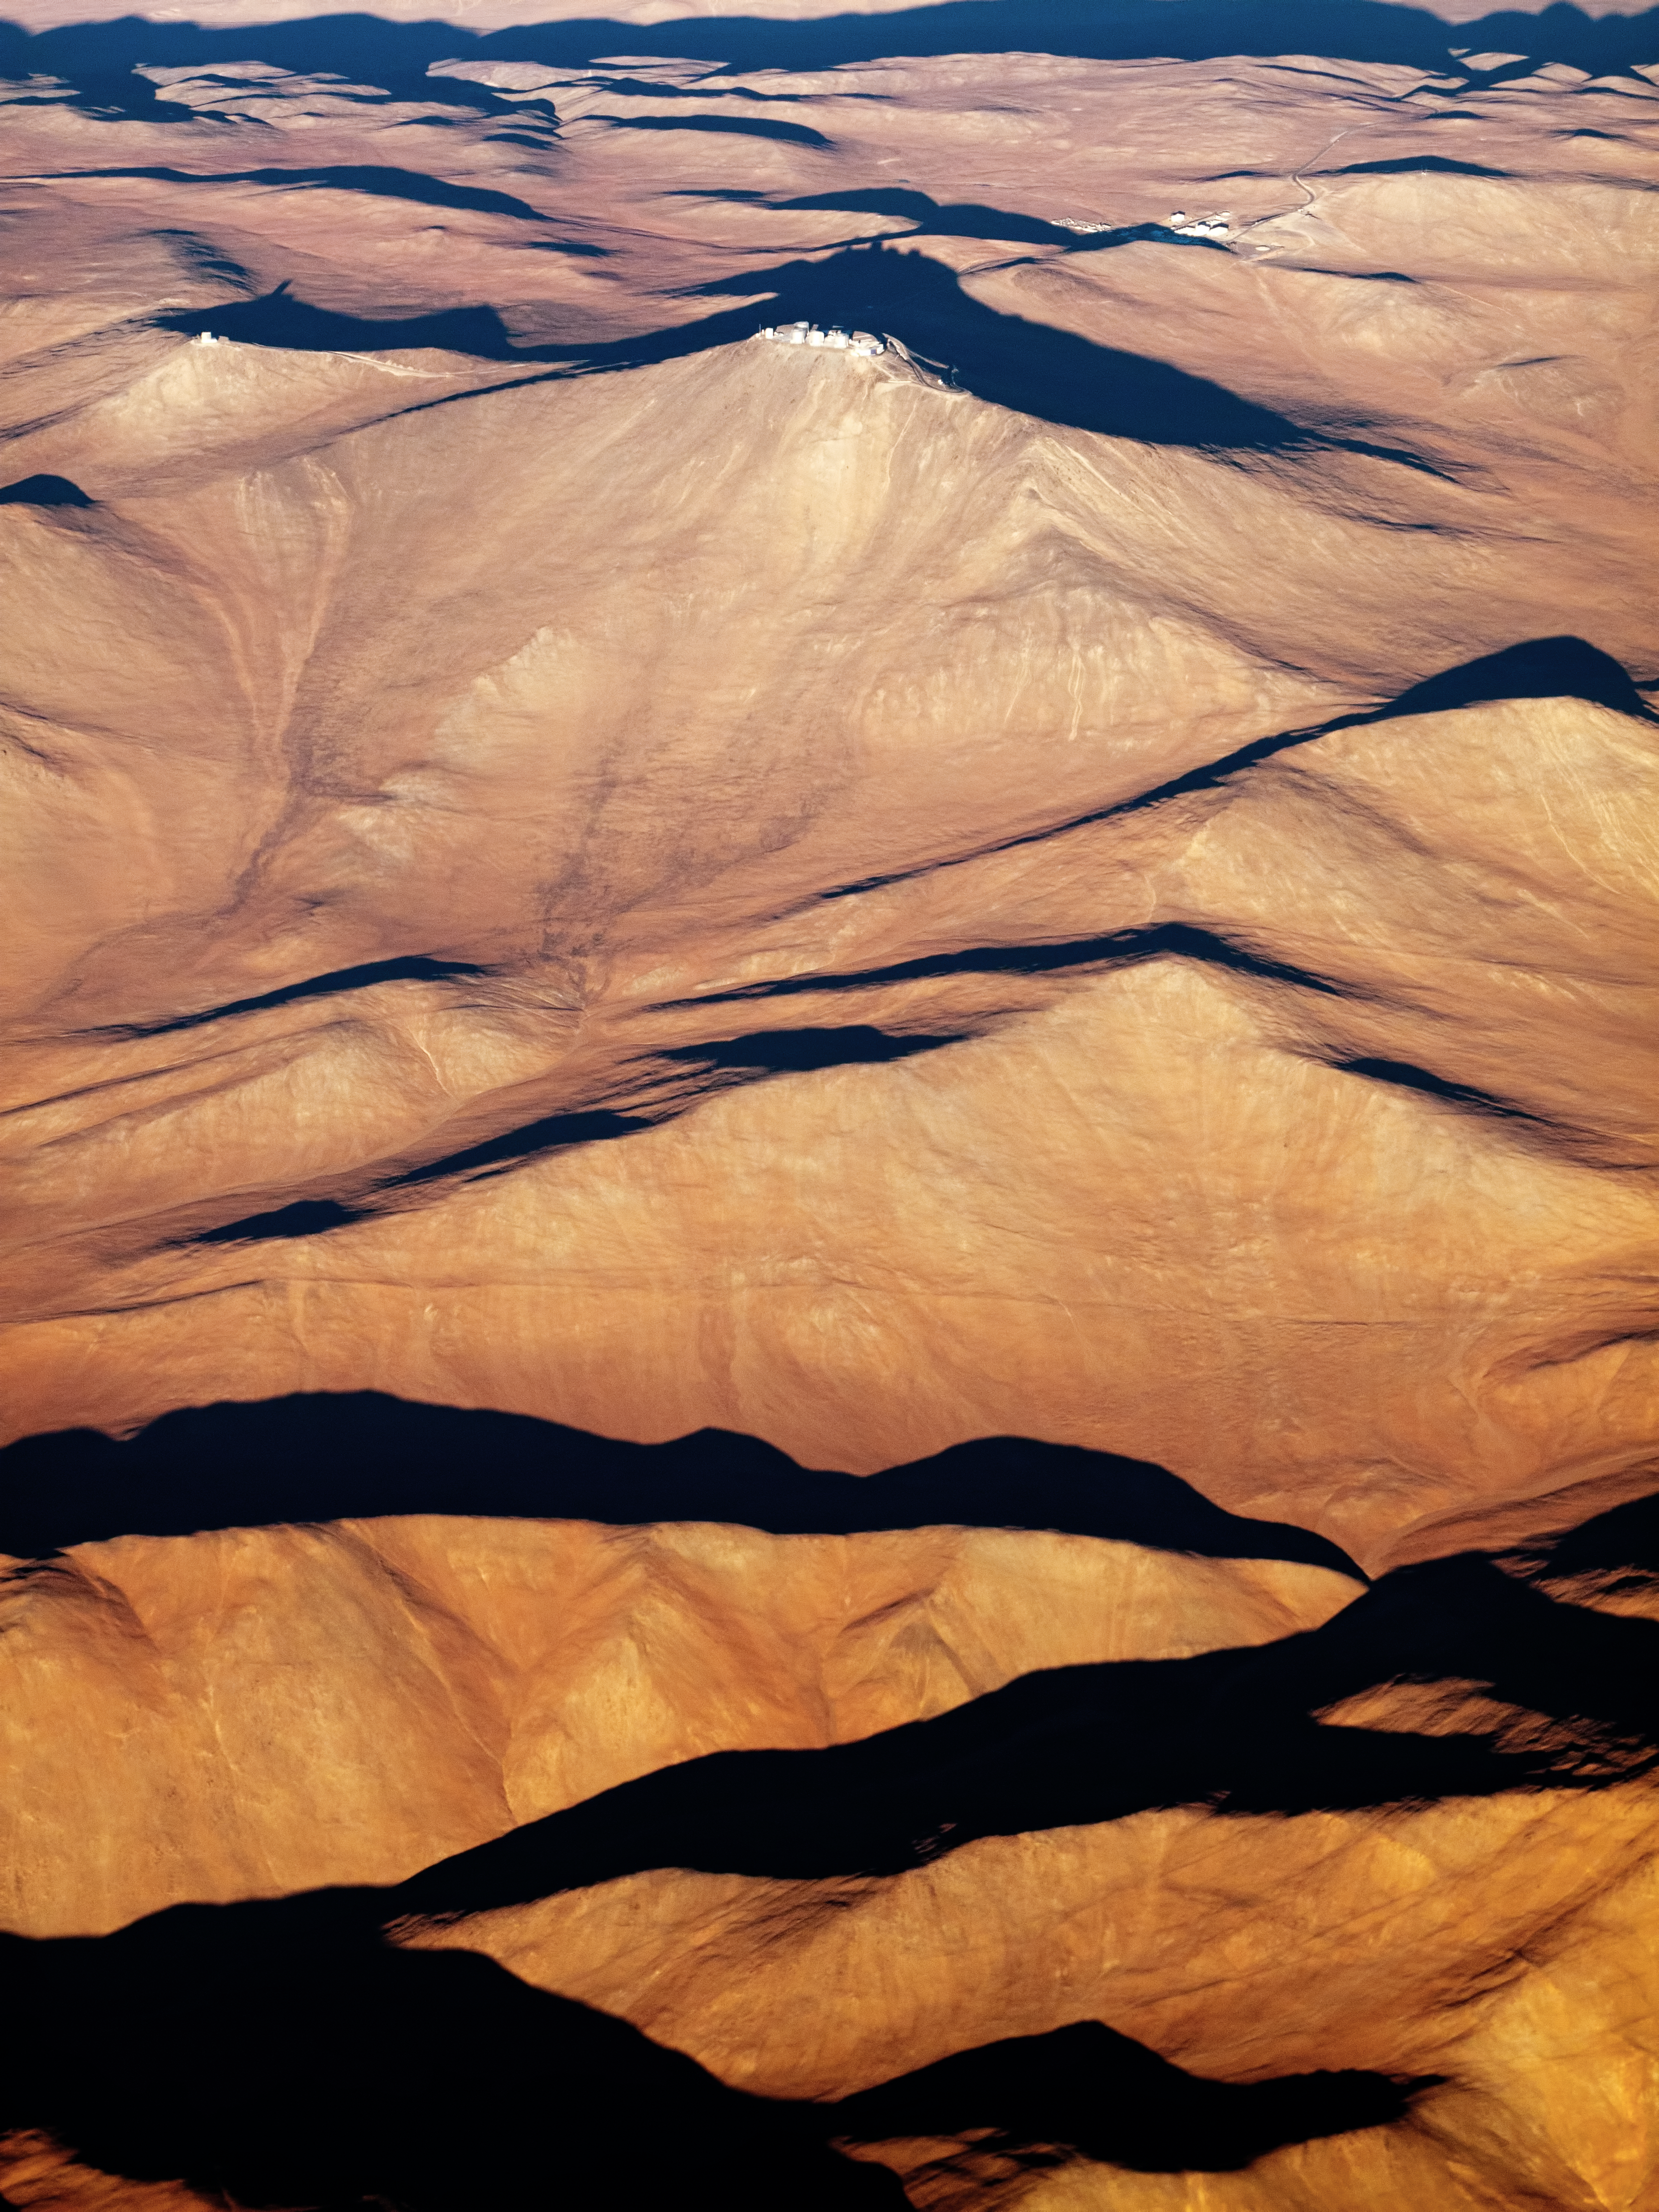

Rolling hills

This stunning aerial image shows the hills and mountains surrounding ESO’s Paranal Observatory in Chile. From above, the sharp, rocky details of the arid landscape melt away, giving way to textures more akin to softly rippling fabric.

The cluster of buildings in the top right of the frame contains both the observatory’s basecamp and the Residencia, where the staff and visitors to Paranal can seek refuge from the harsh desert conditions. The solitary buildings to the left of the main observatory complex house the VISTA survey telescope.

This image was taken by Gerhard Hüdepohl, one of ESO’s Photo Ambassadors. He works for ESO as an electronics engineer and has lived in Chile since 1997, where he works at the Very Large Telescope on Cerro Paranal.

Credit: ESO/G. Hüdepohl (atacamaphoto.com)